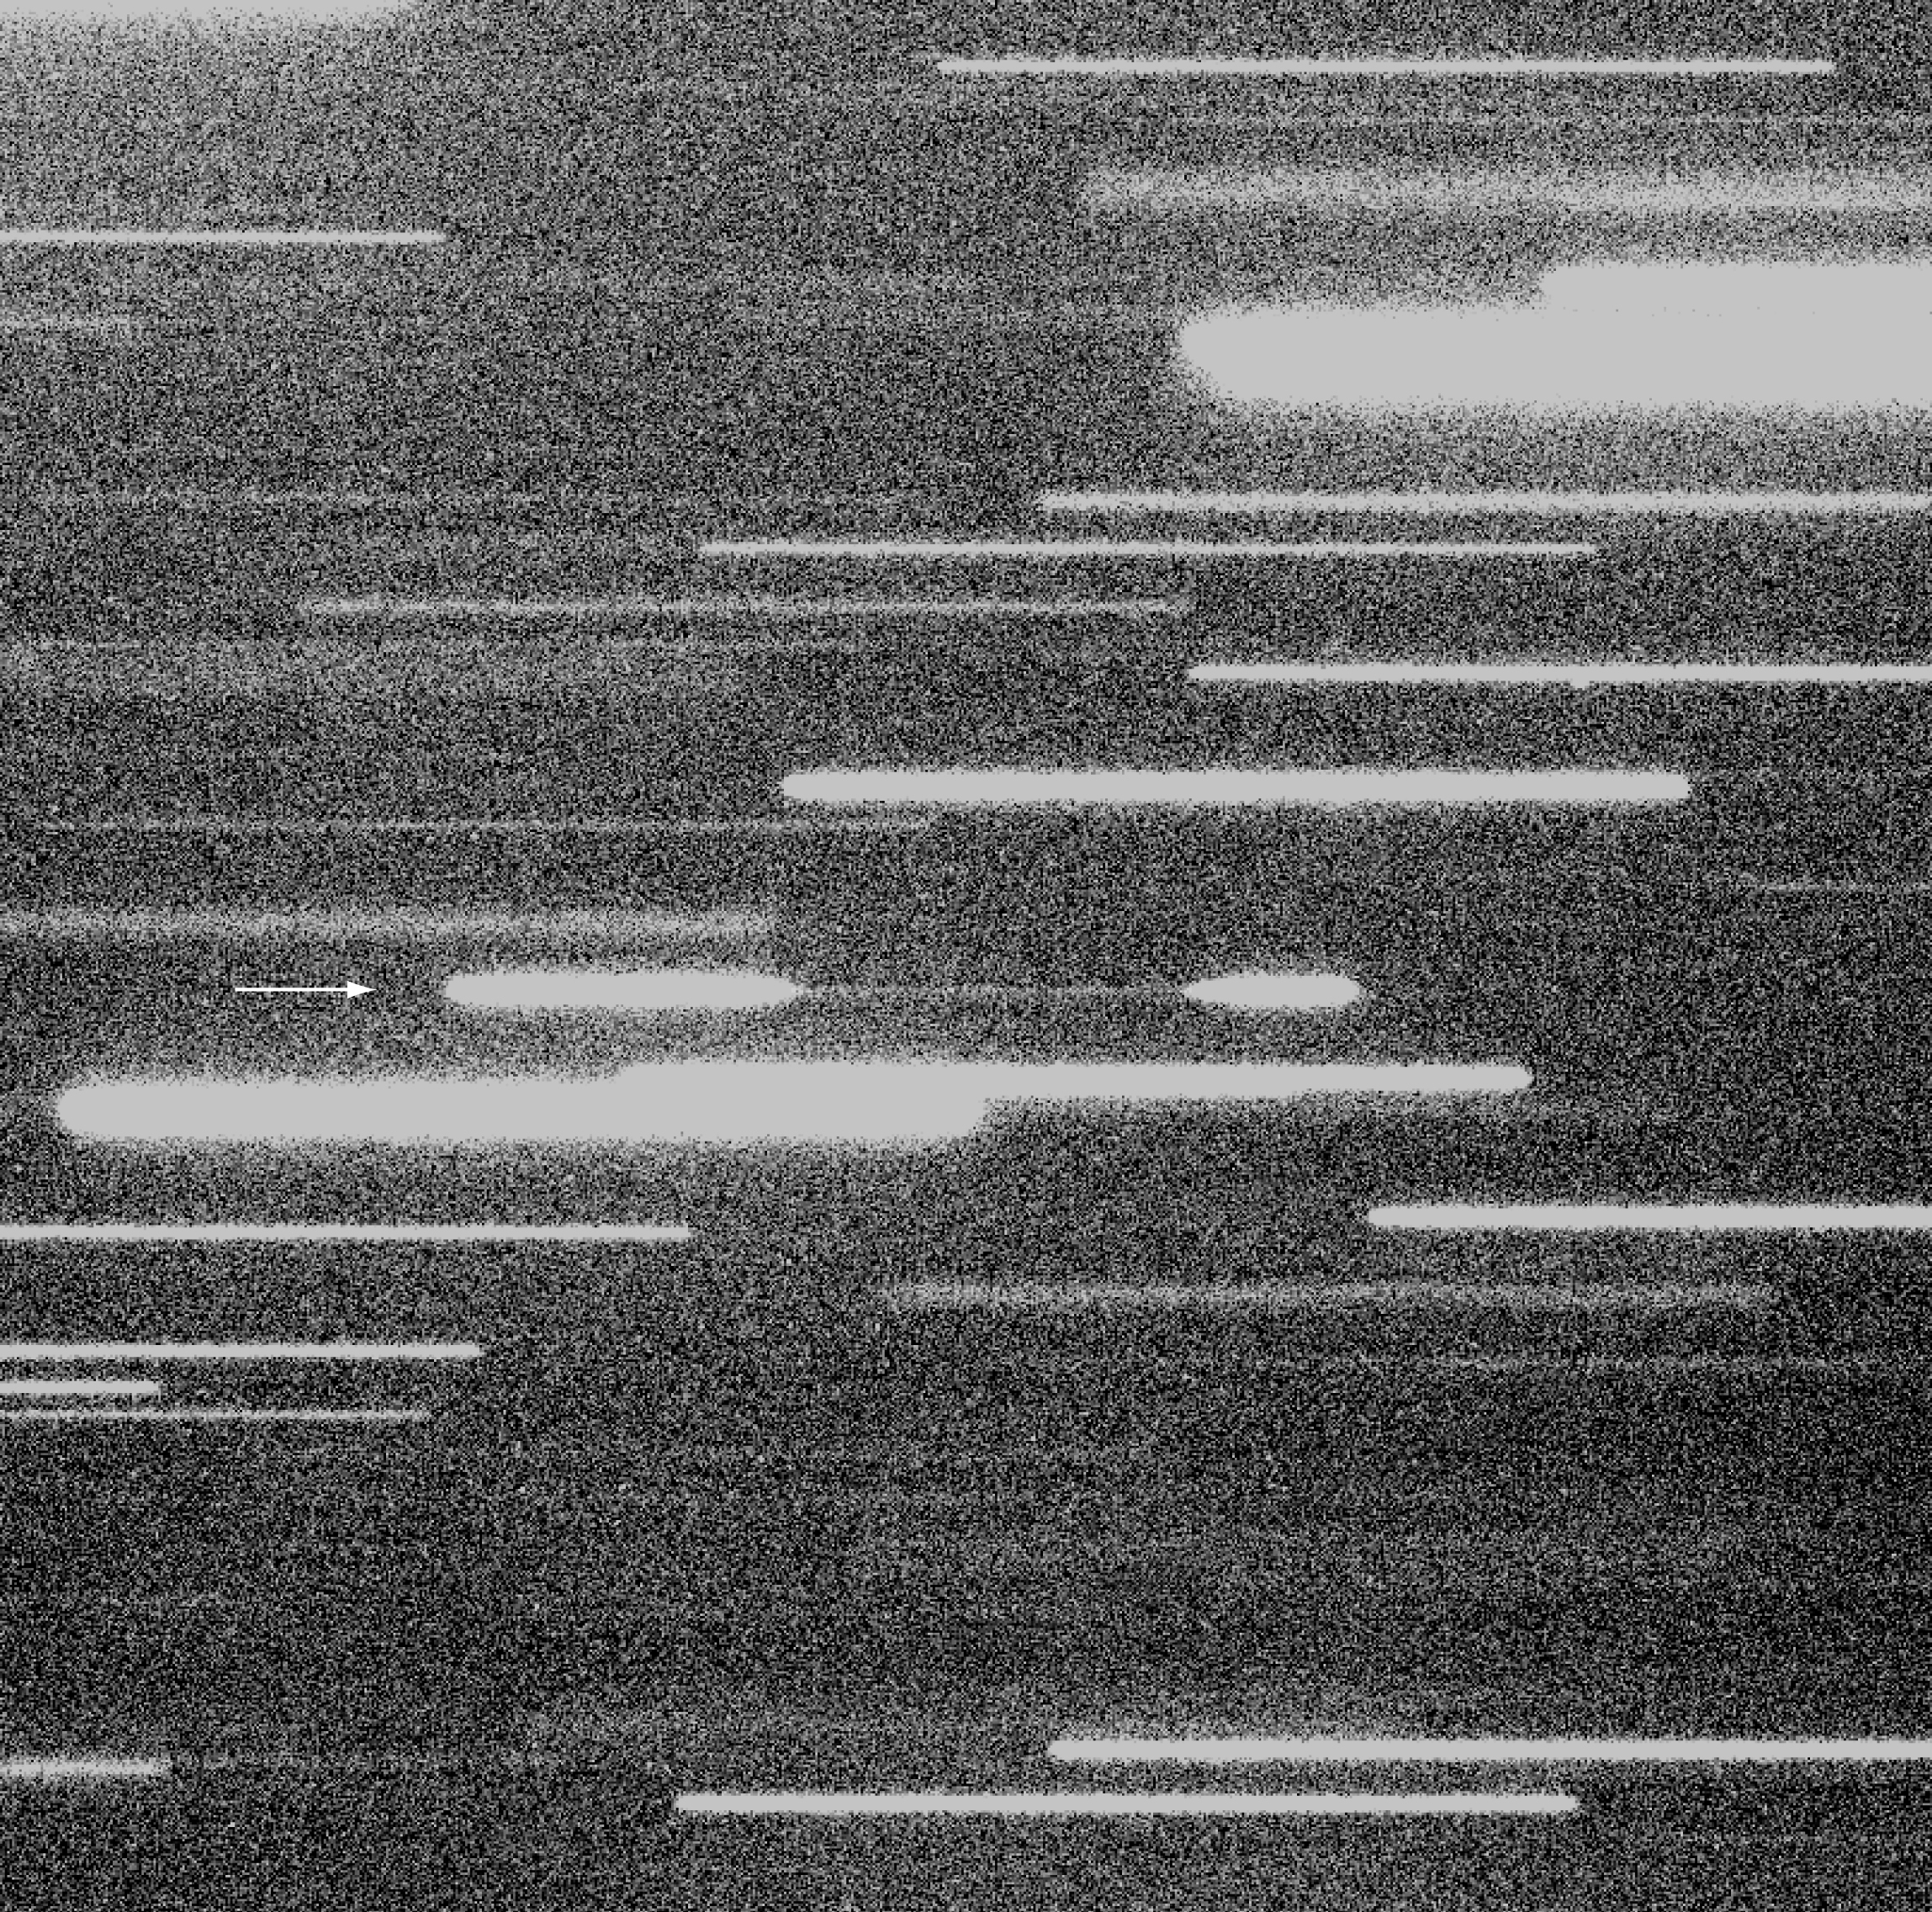

Total eclipse of NN Ser

This is a 18.5-min "drift" exposure with VLT ANTU and FORS1 of the sky field around the variable stellar system NN Ser (indicated with an arrow). The telescope moved 1 pixel (0.20 arcsec) every 3 seconds so that the images of the stars in the field are trailed from left to right. After some minutes, the very deep eclipse of NN Ser begins when the brightness drops dramatically during the first partial phase. The star is clearly visible at a constant level all through the total phase at minimum light. It then brightens during the second partial phase and is back to the former level after approximately 10.5 min. The FORS1 instrument was rotated by about 70° to ensure that the trail of NN Ser would not overlap those of the neighbouring stellar images during this special exposure. The field shown measures 2.7 x 2.7 armin 2 and may be compared with that shown in ESO Press Photo eso9936; it has the same orientation.

Credit: ESO